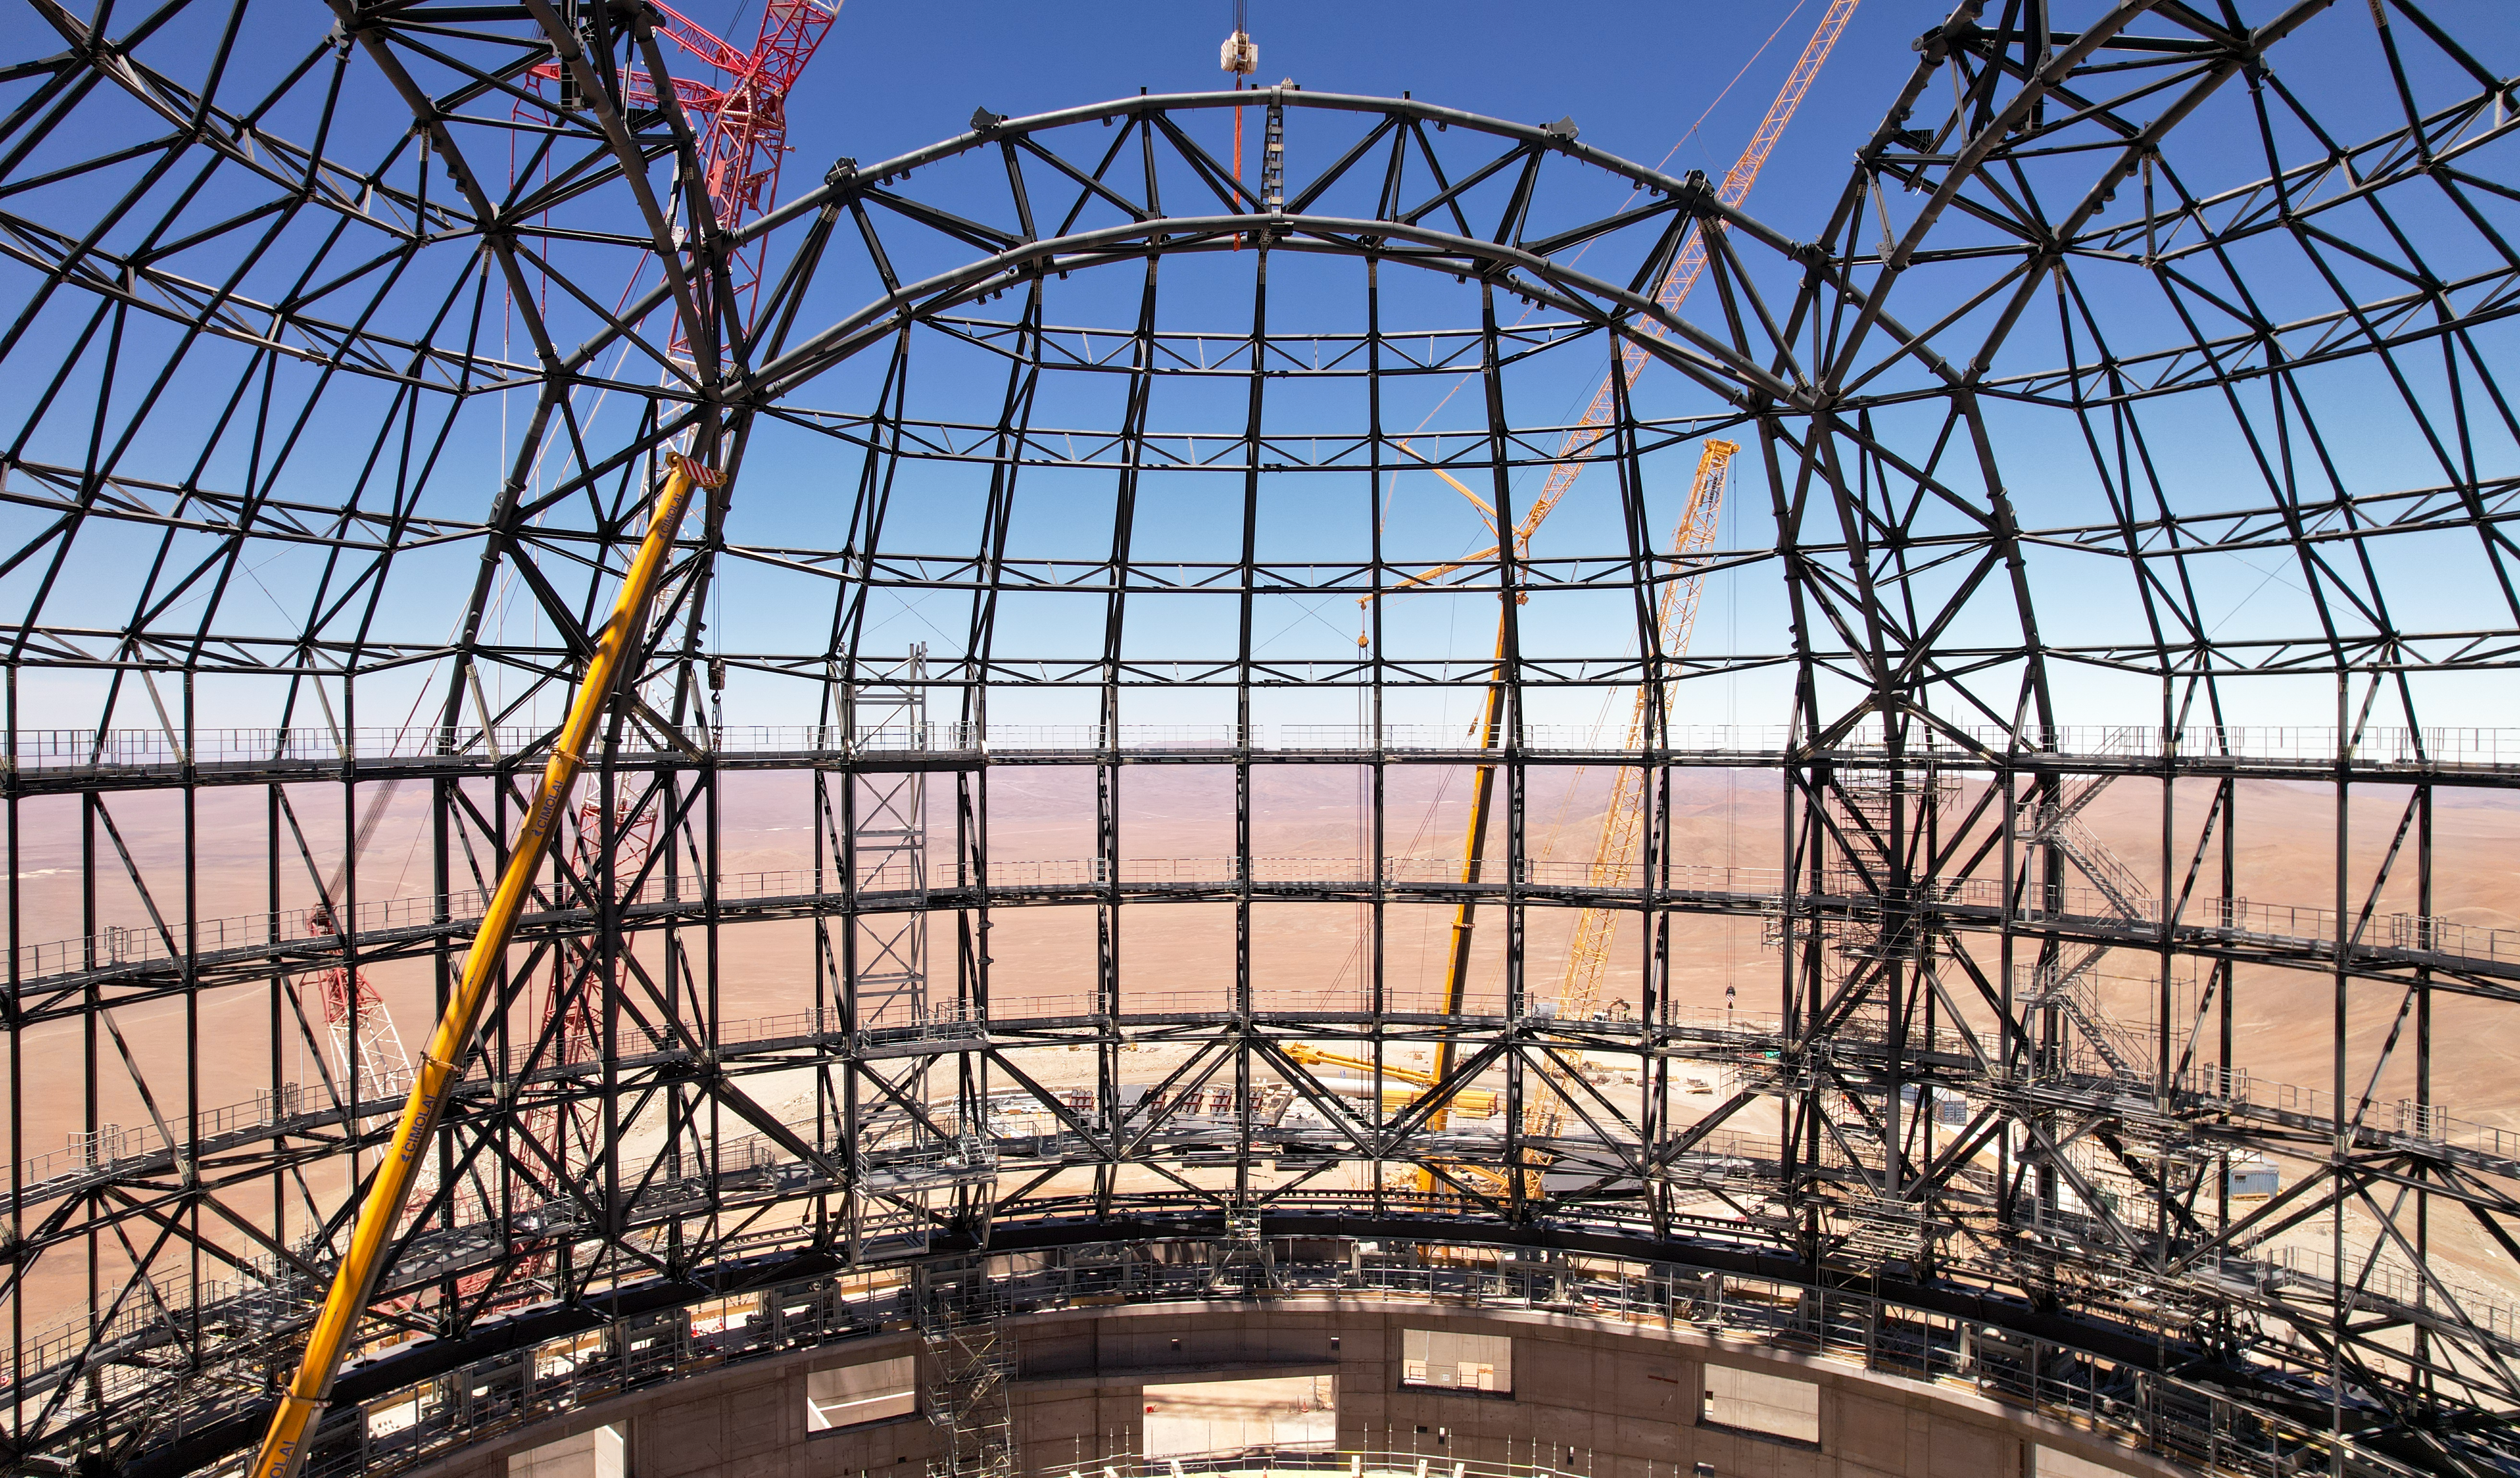

A look inside the ELT dome

This drone image from late October 2023 shows the inside of the dome of ESO’s Extremely Large Telescope (ELT), which is under construction and now close to 80 metres high. This steel skeleton will one day play host to the world’s biggest eye on the sky.

Credit: ESO/G. Vecchia